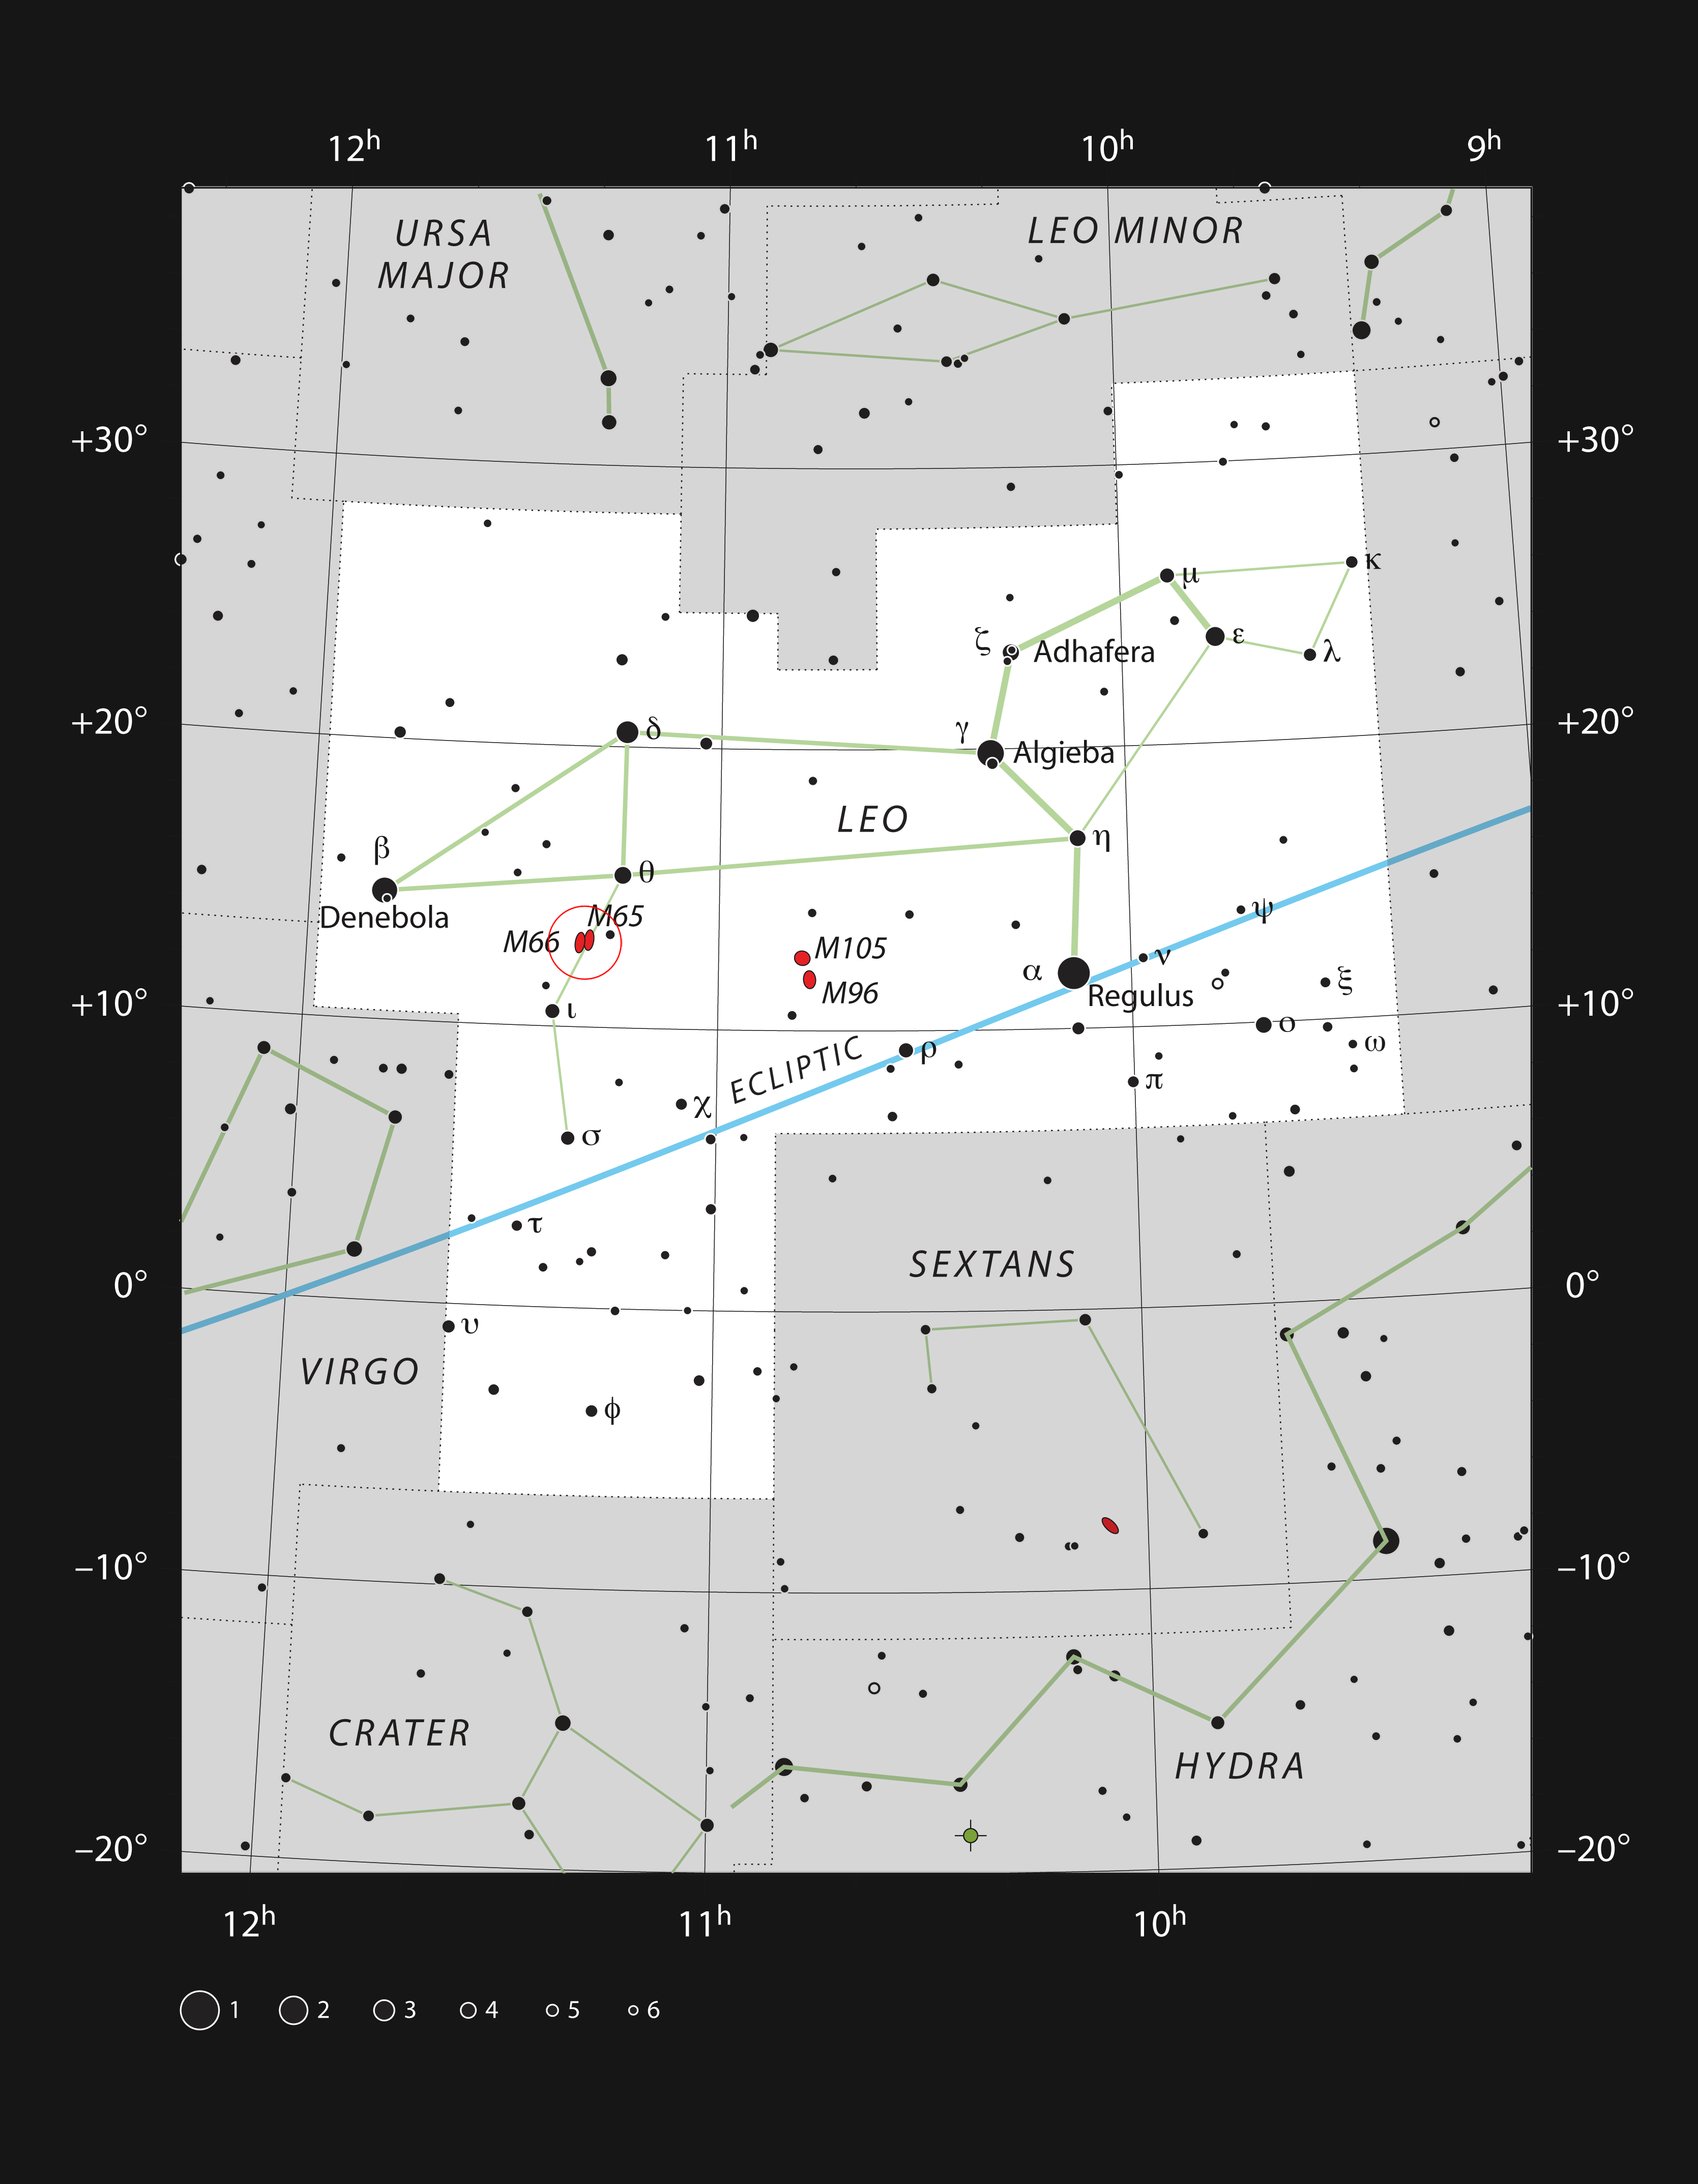

The triplet of galaxies Messier 65, Messier 66 and NGC 3628 in the constellation of Leo

This chart shows the location of the triplet of bright galaxies Messier 65, Messier 66 and NGC 3628 within the constellation of Leo (The Lion). This map shows most of the stars visible to the unaided eye under good conditions, and the two brighter galaxies are marked as red ellipses, within a red circle. Through a moderate-sized amateur telescope these three galaxies are easily seen as bright but hazy ovals, with NGC 3628 being the biggest but faintest.

Credit: ESO, IAU and Sky & Telescope